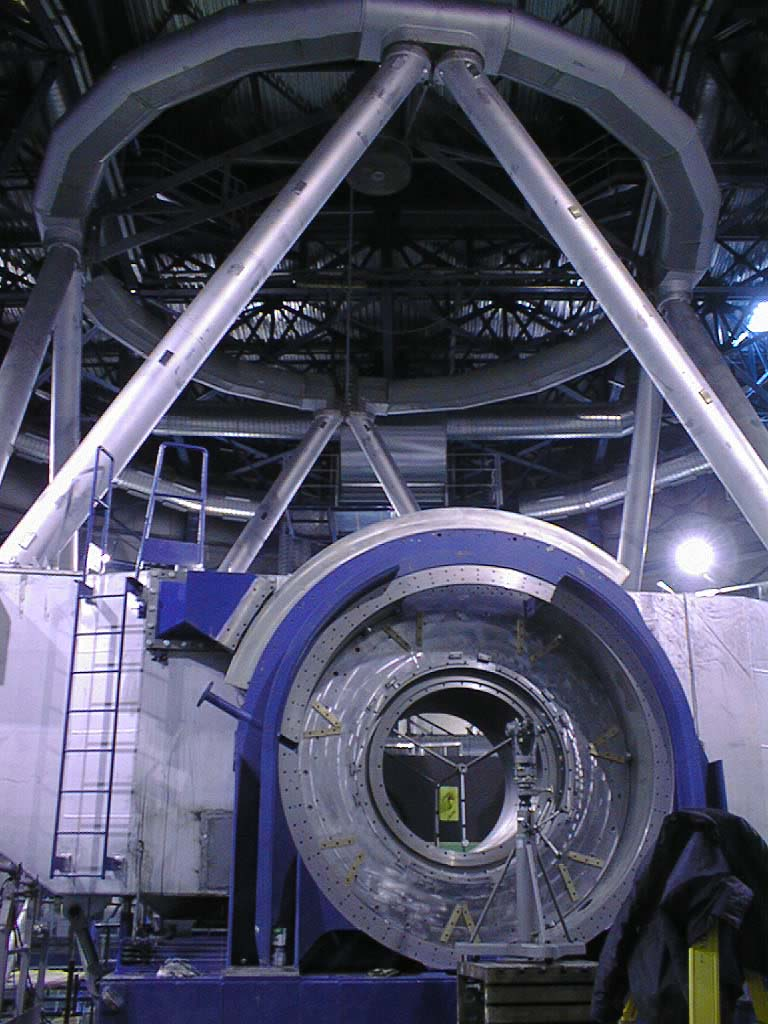

Flora

One of the two large altitude bearings on the UT1. Now that they are completed, the light collected by the telescope passes through the opening to one of the instruments at the Nasmyth platform. Beyond the bearing is seen the massive centre piece, which supports the tube structure and the 9-m top ring.

Credit: ESO